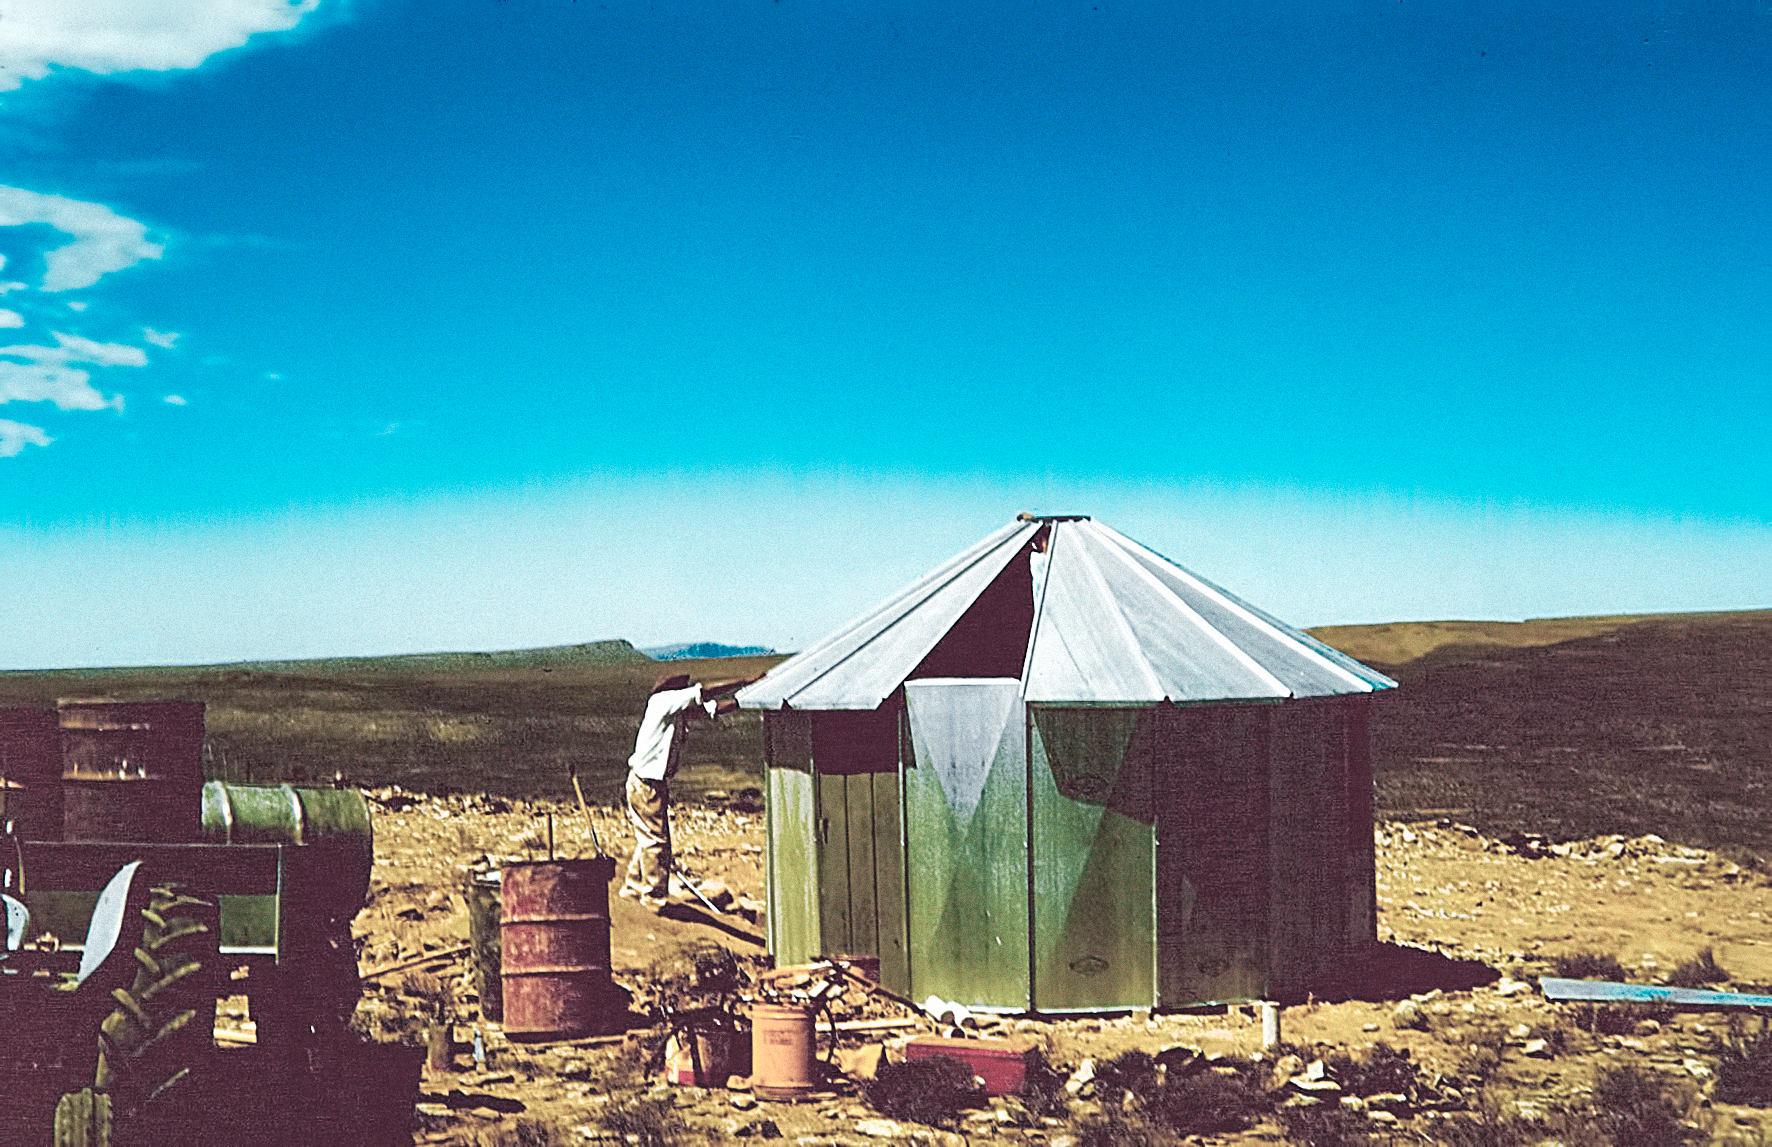

Rockdale Mountain observing site

Site testing in South Africa, February 1961 to March 1963.

Credit: ESO